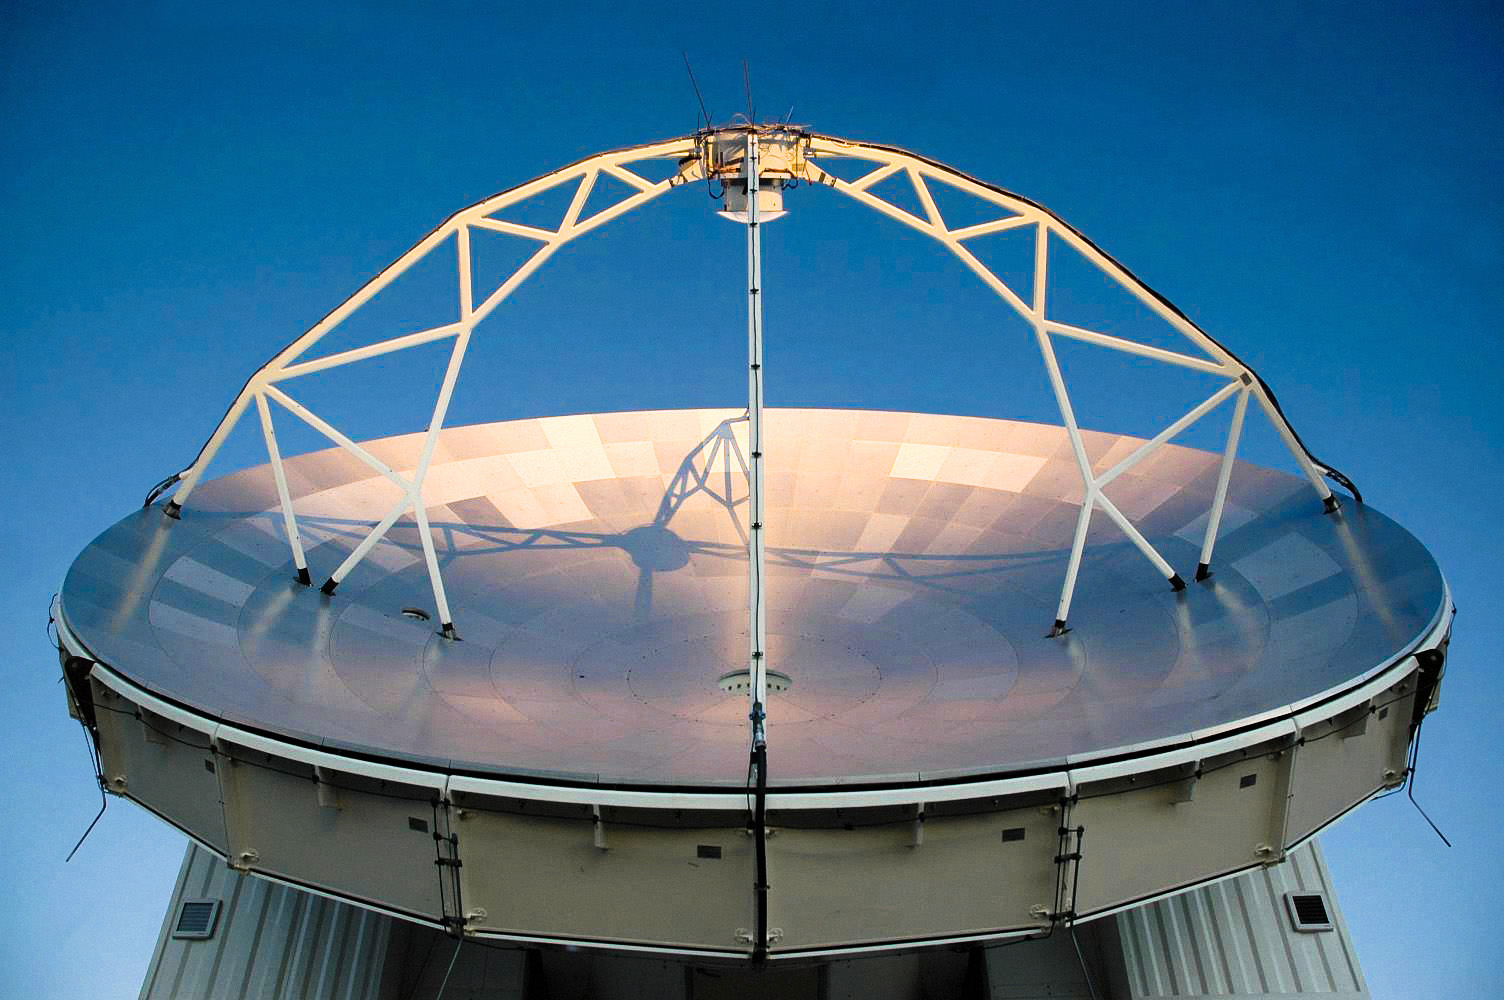

APEX image calendar, January 2010 — last sun rays of the day hitting the antenna

The sun shines onto the 12-metre diameter APEX mirror in this bottom-up view. The enormous mirror is used to study some of the farthest, and thus earliest parts of the Universe. APEX is the largest submillimetre-wavelength telescope operating in the southern hemisphere.

Credit: A. Lundgren/ESO/APEX (MPIfR/ESO/OSO)